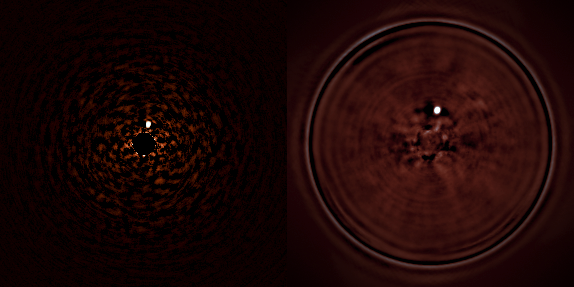

The very faint companion star to Iota Sagitarii seen with SPHERE

The star HR 7581 (Iota Sgr) was observed in SPHERE survey mode (parallel observation in the near infrared with the dual imaging camera [left] and the integral field spectrograph [right]). A very low mass star, more than 4000 times fainter that its parent star, was discovered orbiting Iota Sgr at a tiny separation of 0.24". This is a vital demonstration of the power of SPHERE to image faint objects very close to bright ones.

The bright star itself has been suppressed almost completely by SPHERE, to allow the faint companion to appear as a clear bright spot to the upper right of the centre. This shows the great potential for SPHERE to detect exoplanets.

Credit: ESO/J.-L. Beuzit et al./SPHERE Consortium